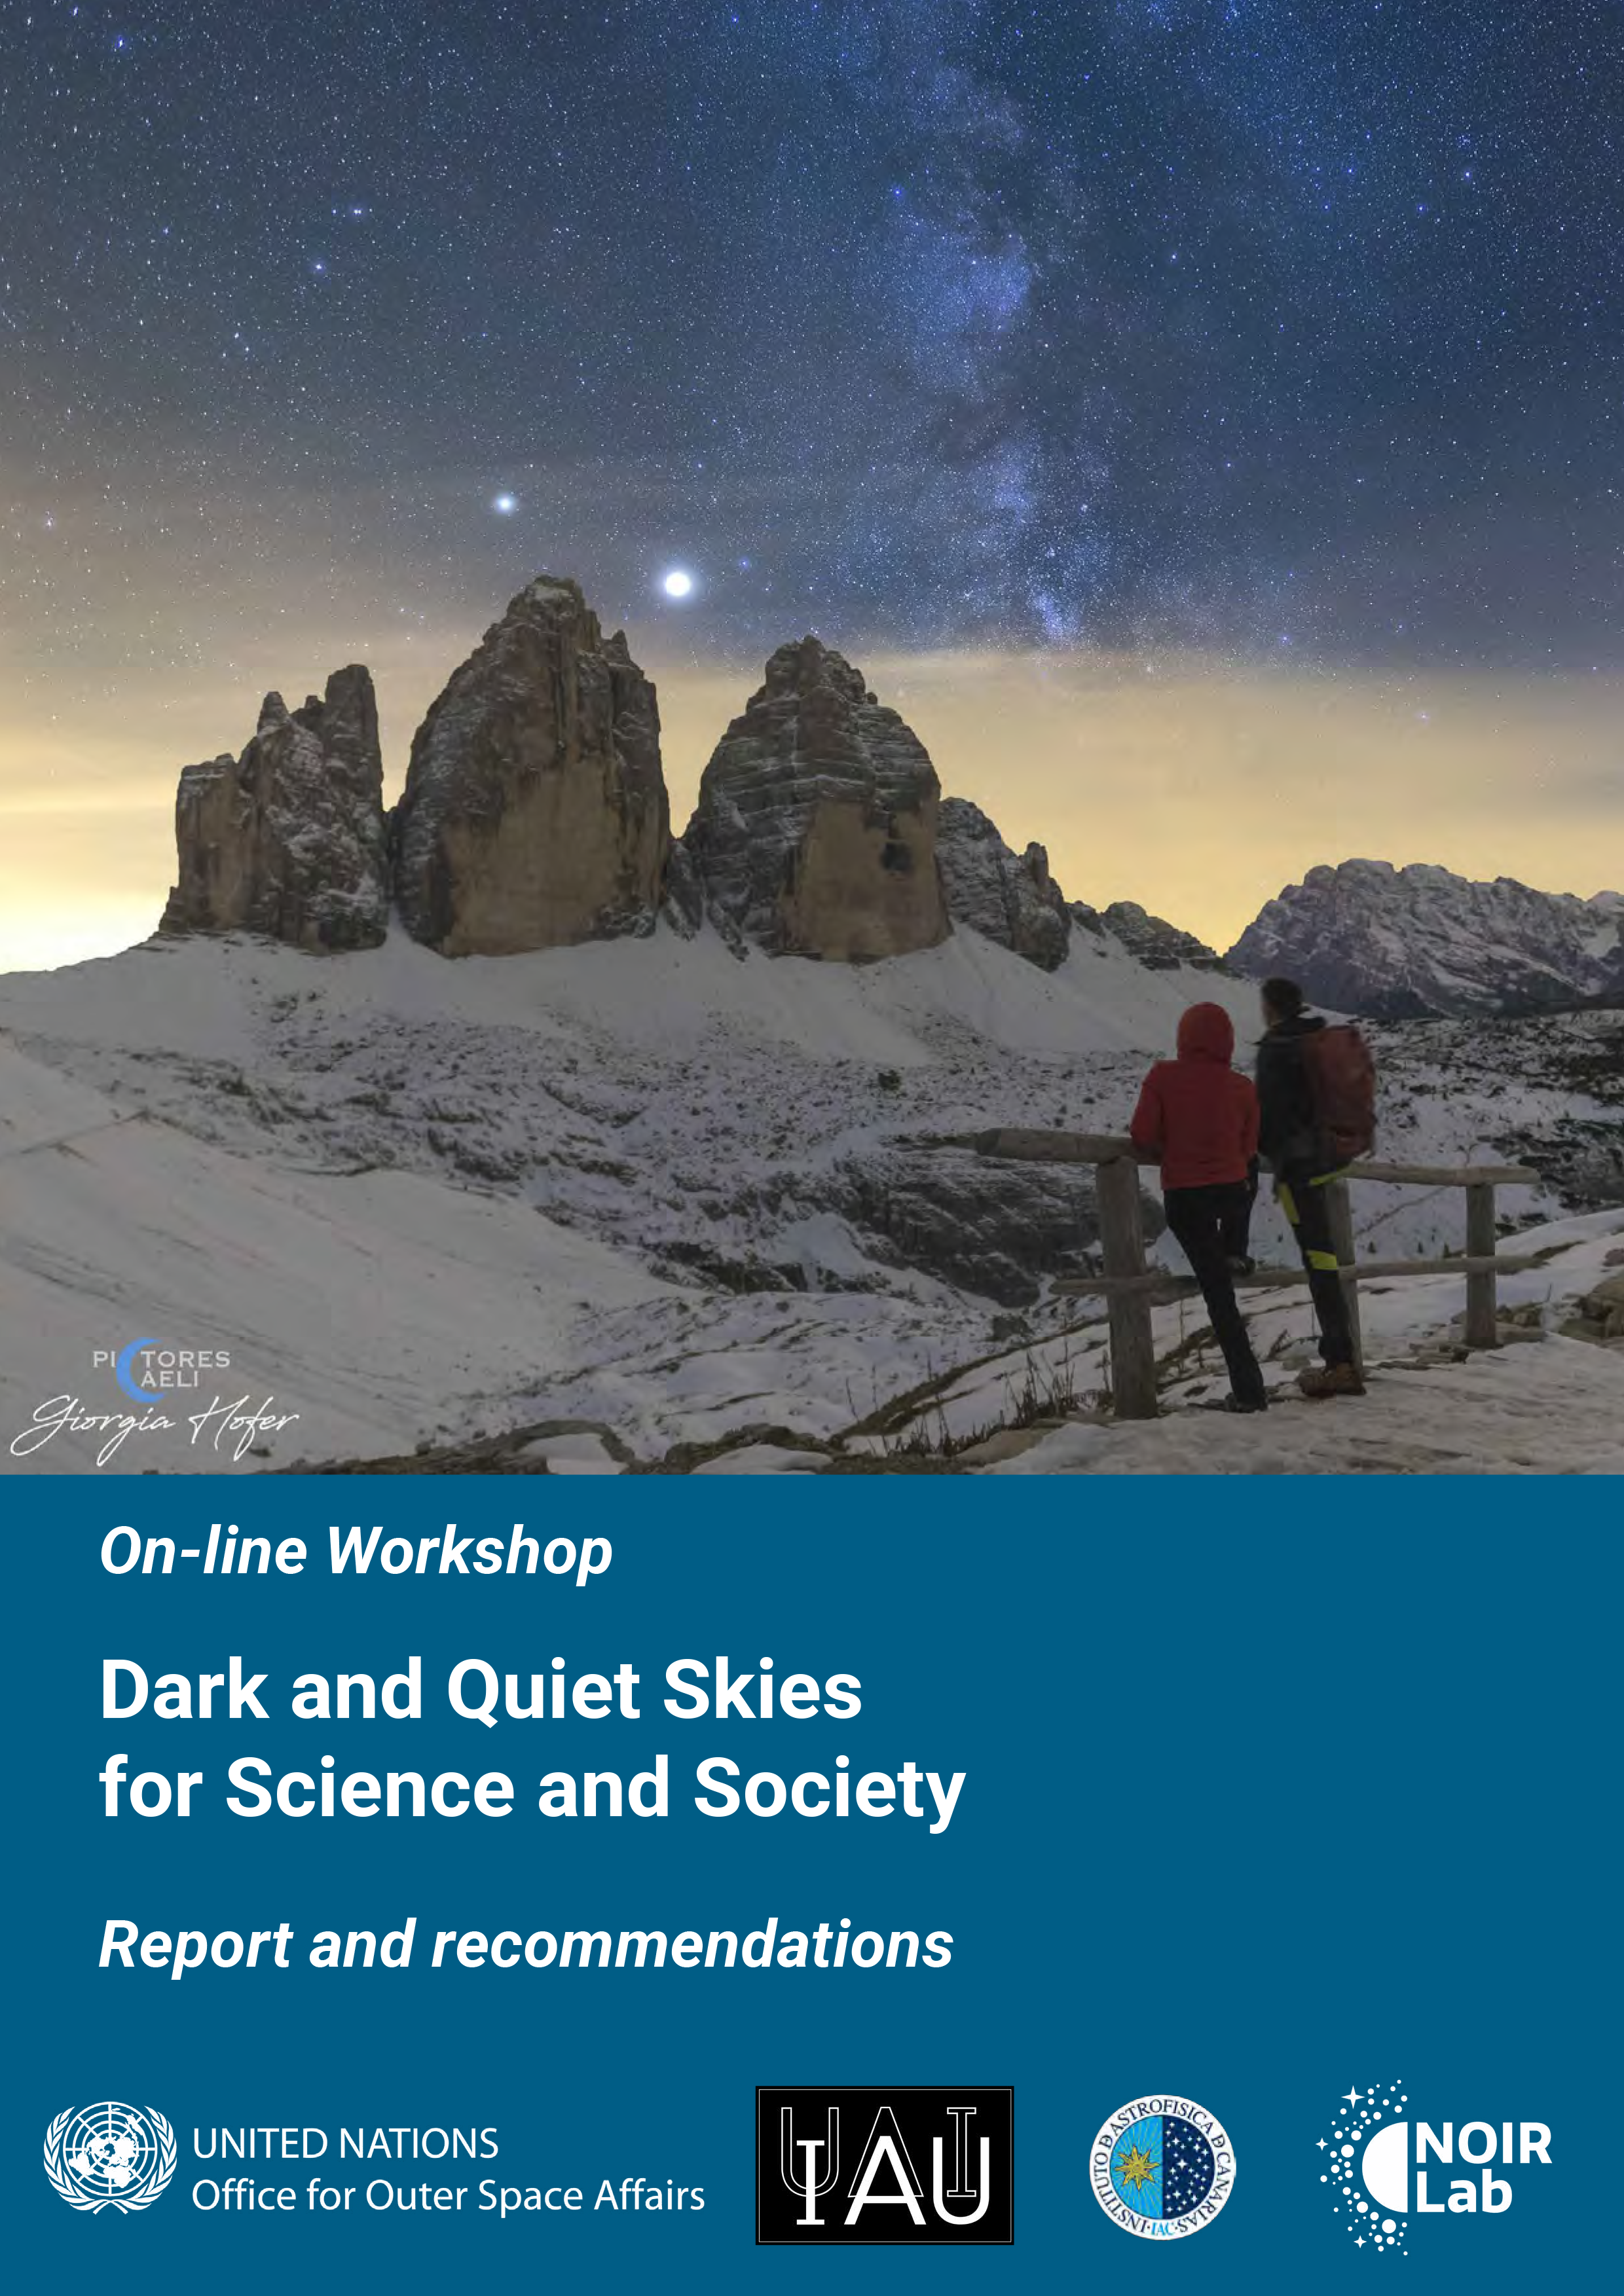

Cover of Dark & Quiet Skies report

Cover of Dark & Quiet Skies report.

Credit: UNOOSA/IAU